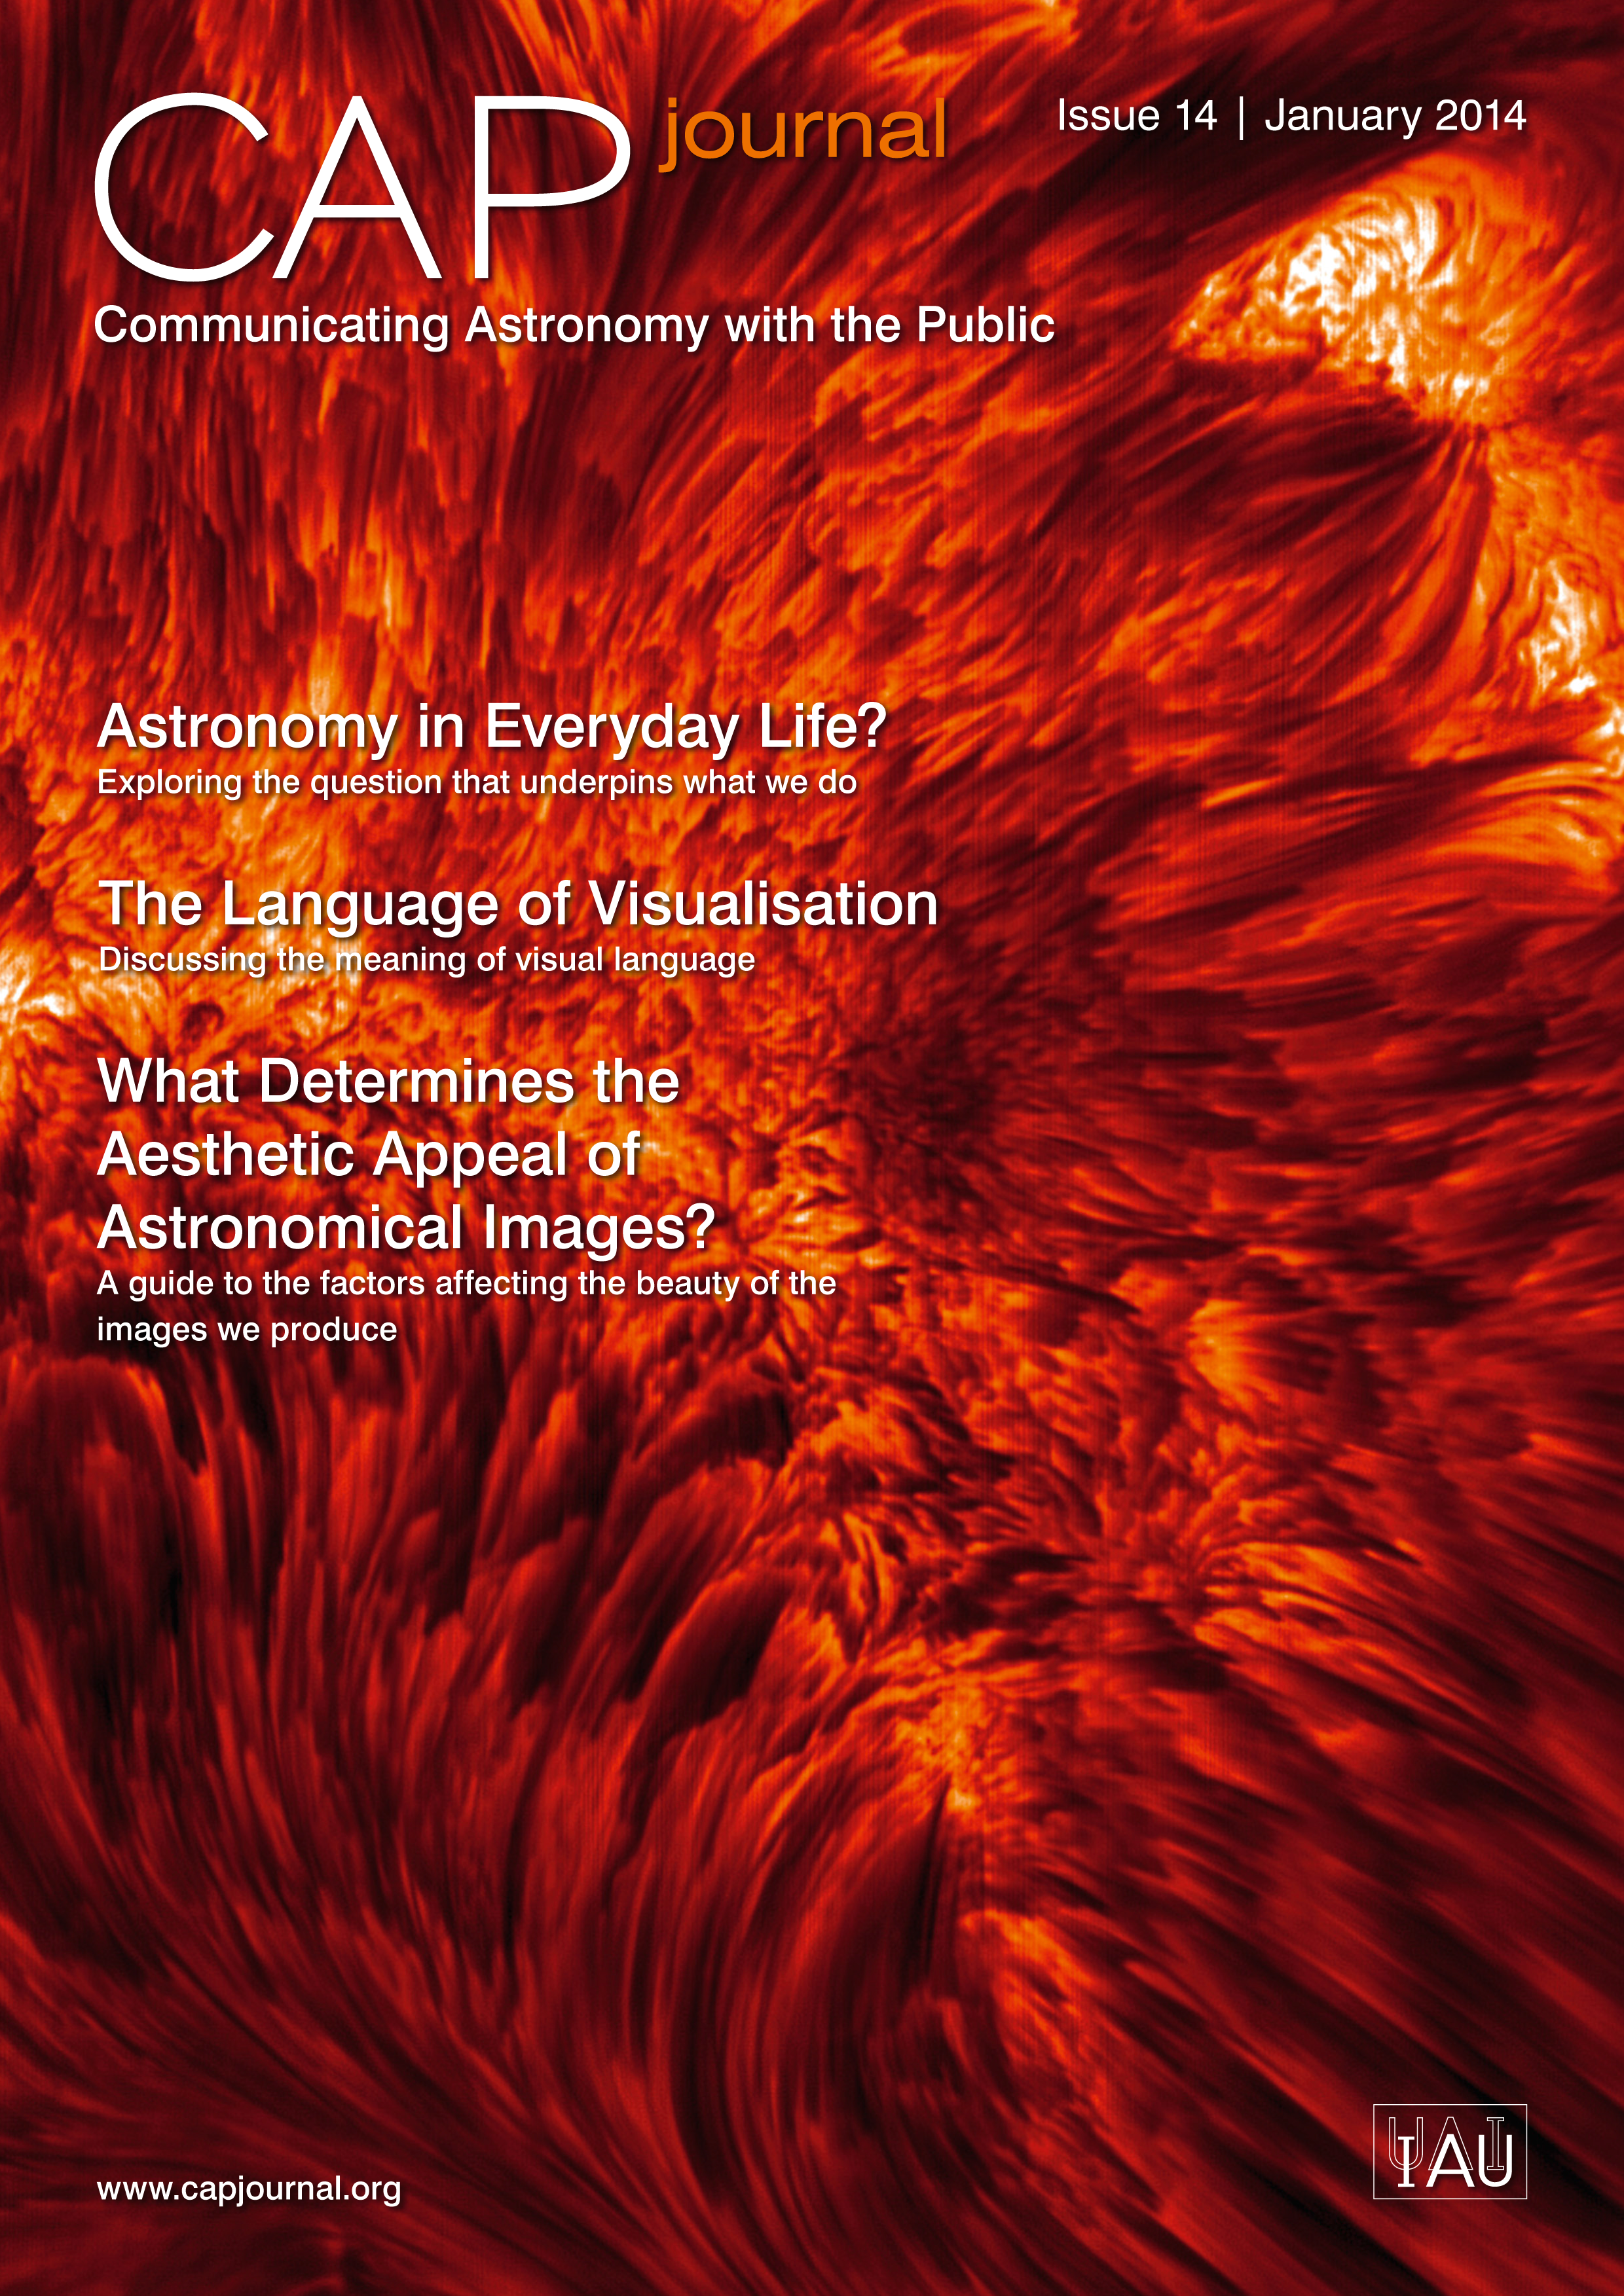

Cover of CAPjournal issue 14

The CAPjournal is a free peer-reviewed journal for astronomy communicators, online and in print. To subscribe to the print or online version please go here.

This issue in PDF format is available on CAP journal site.

Credit: ESO